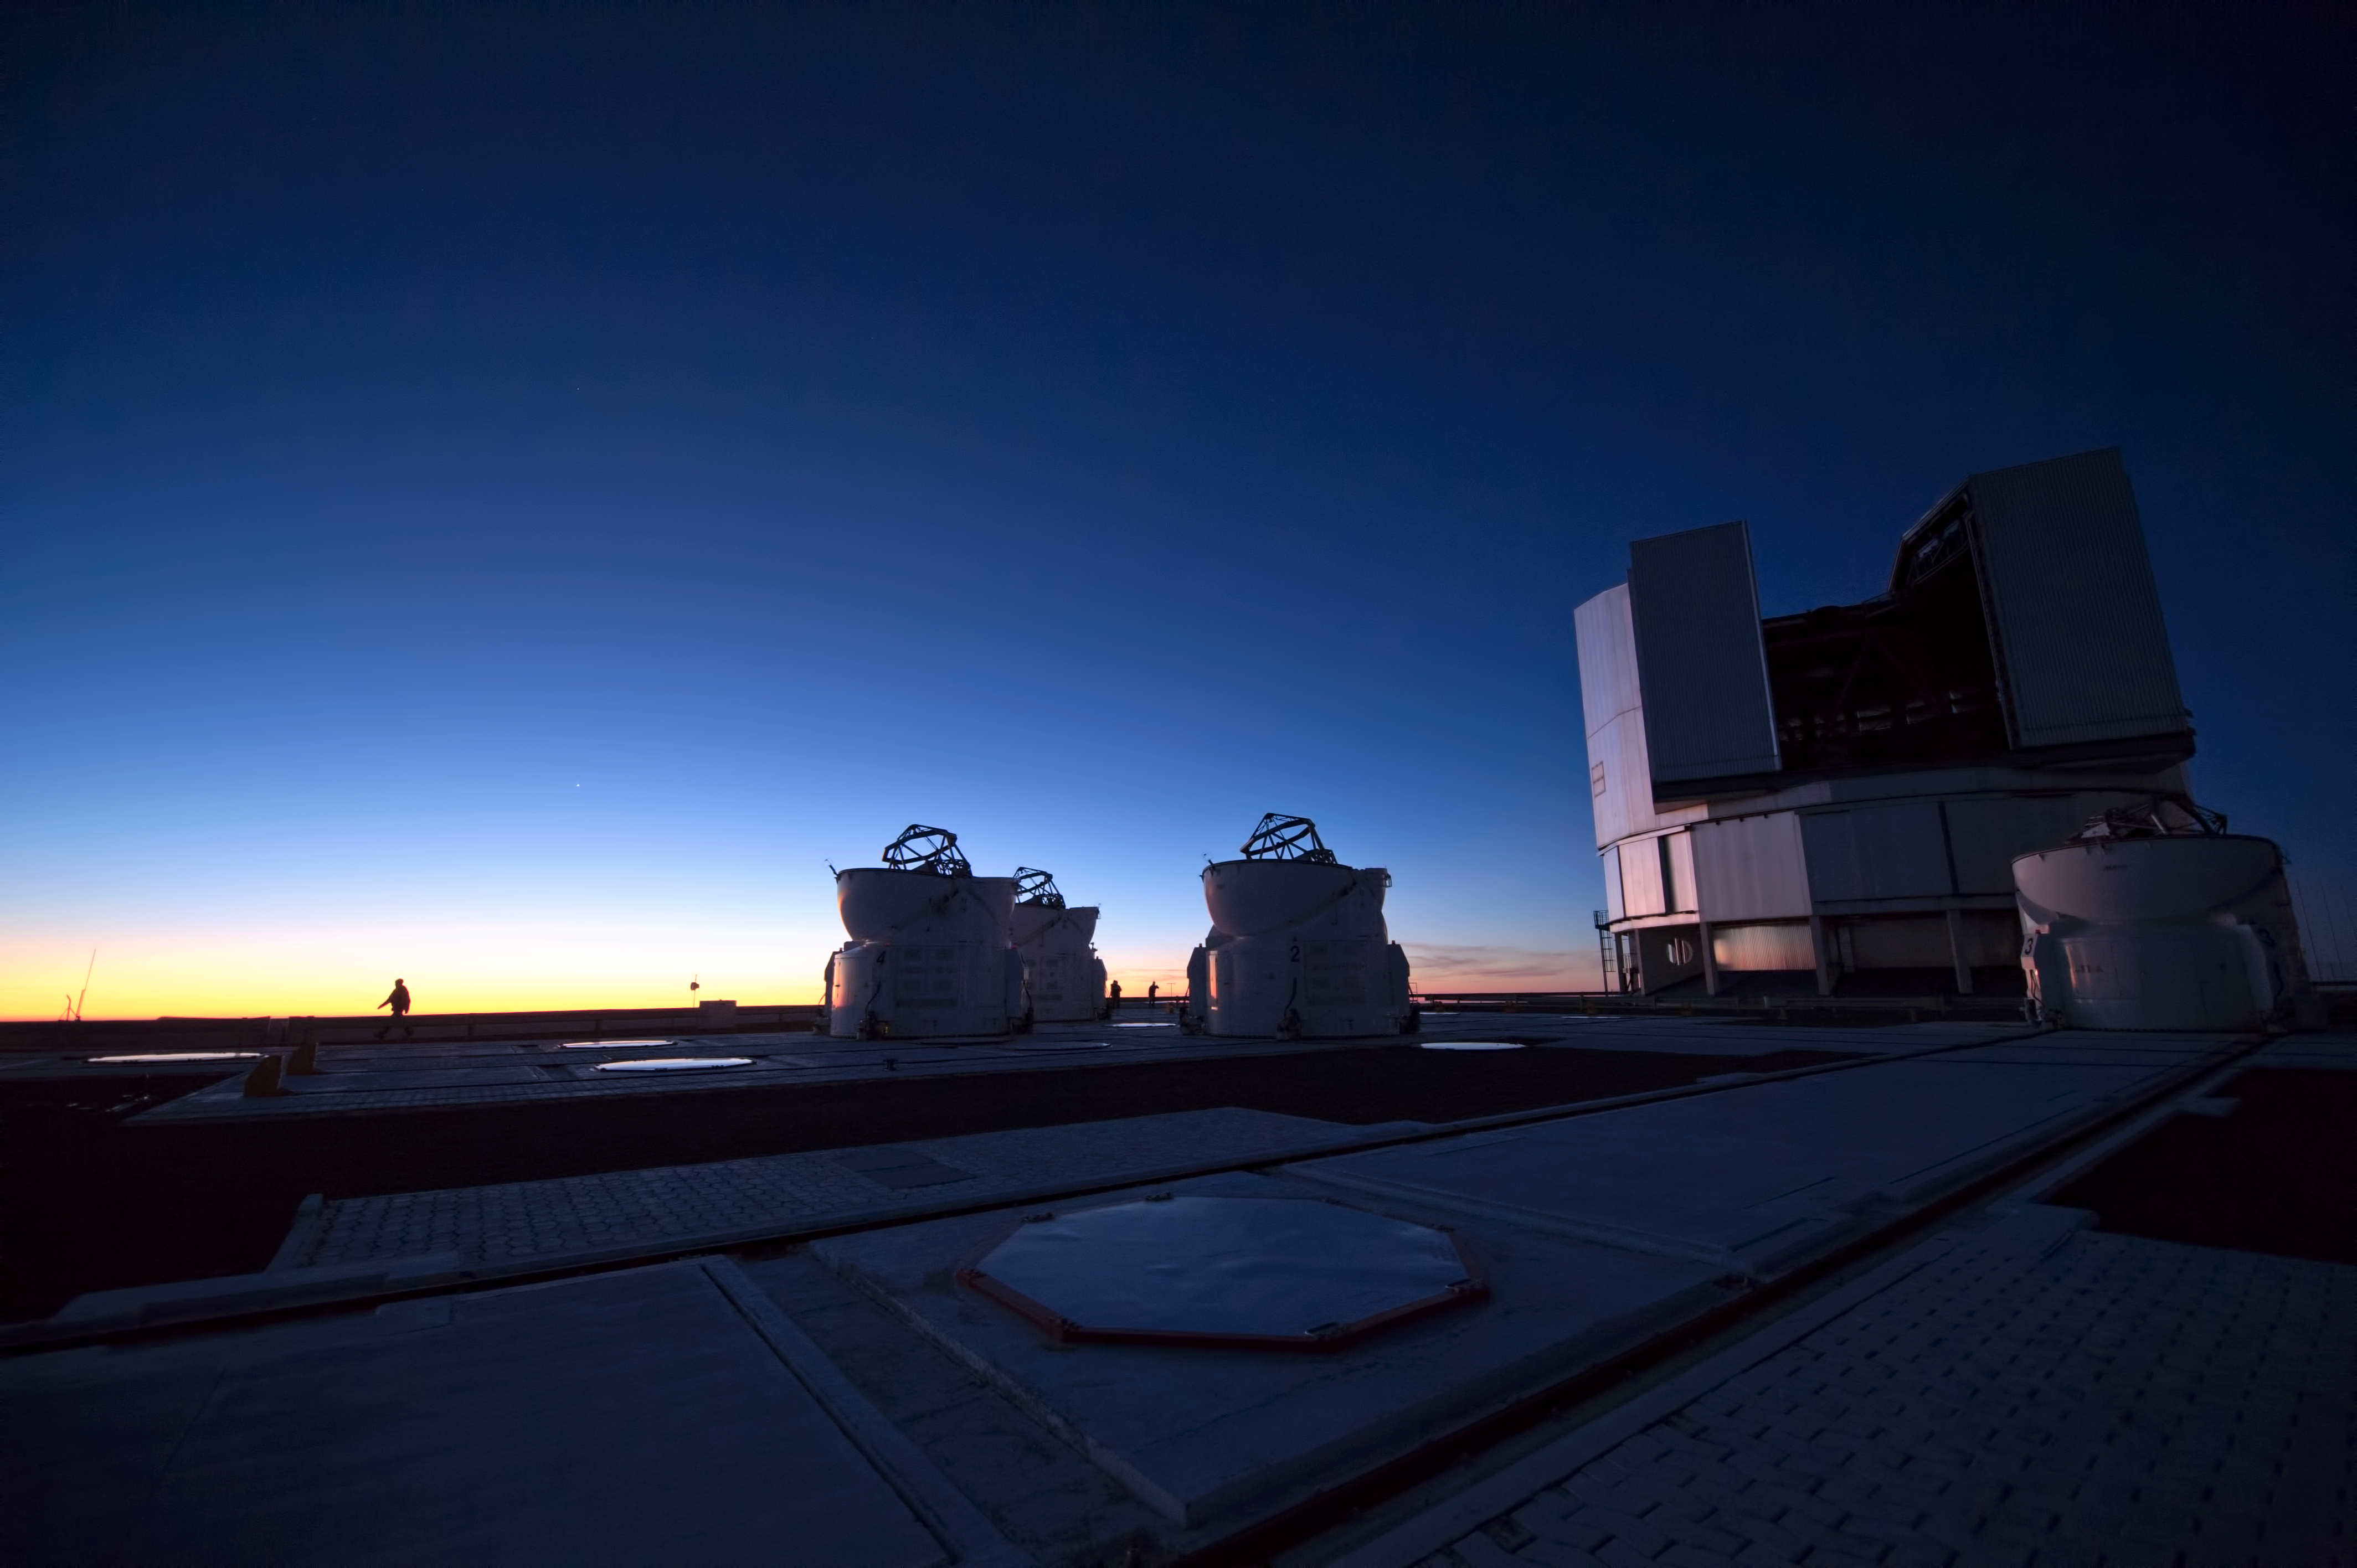

Twilight over the VLT

Deep blue skies seen over ESO's Very Large Telescope (VLT).

Credit: ESO/C. Malin